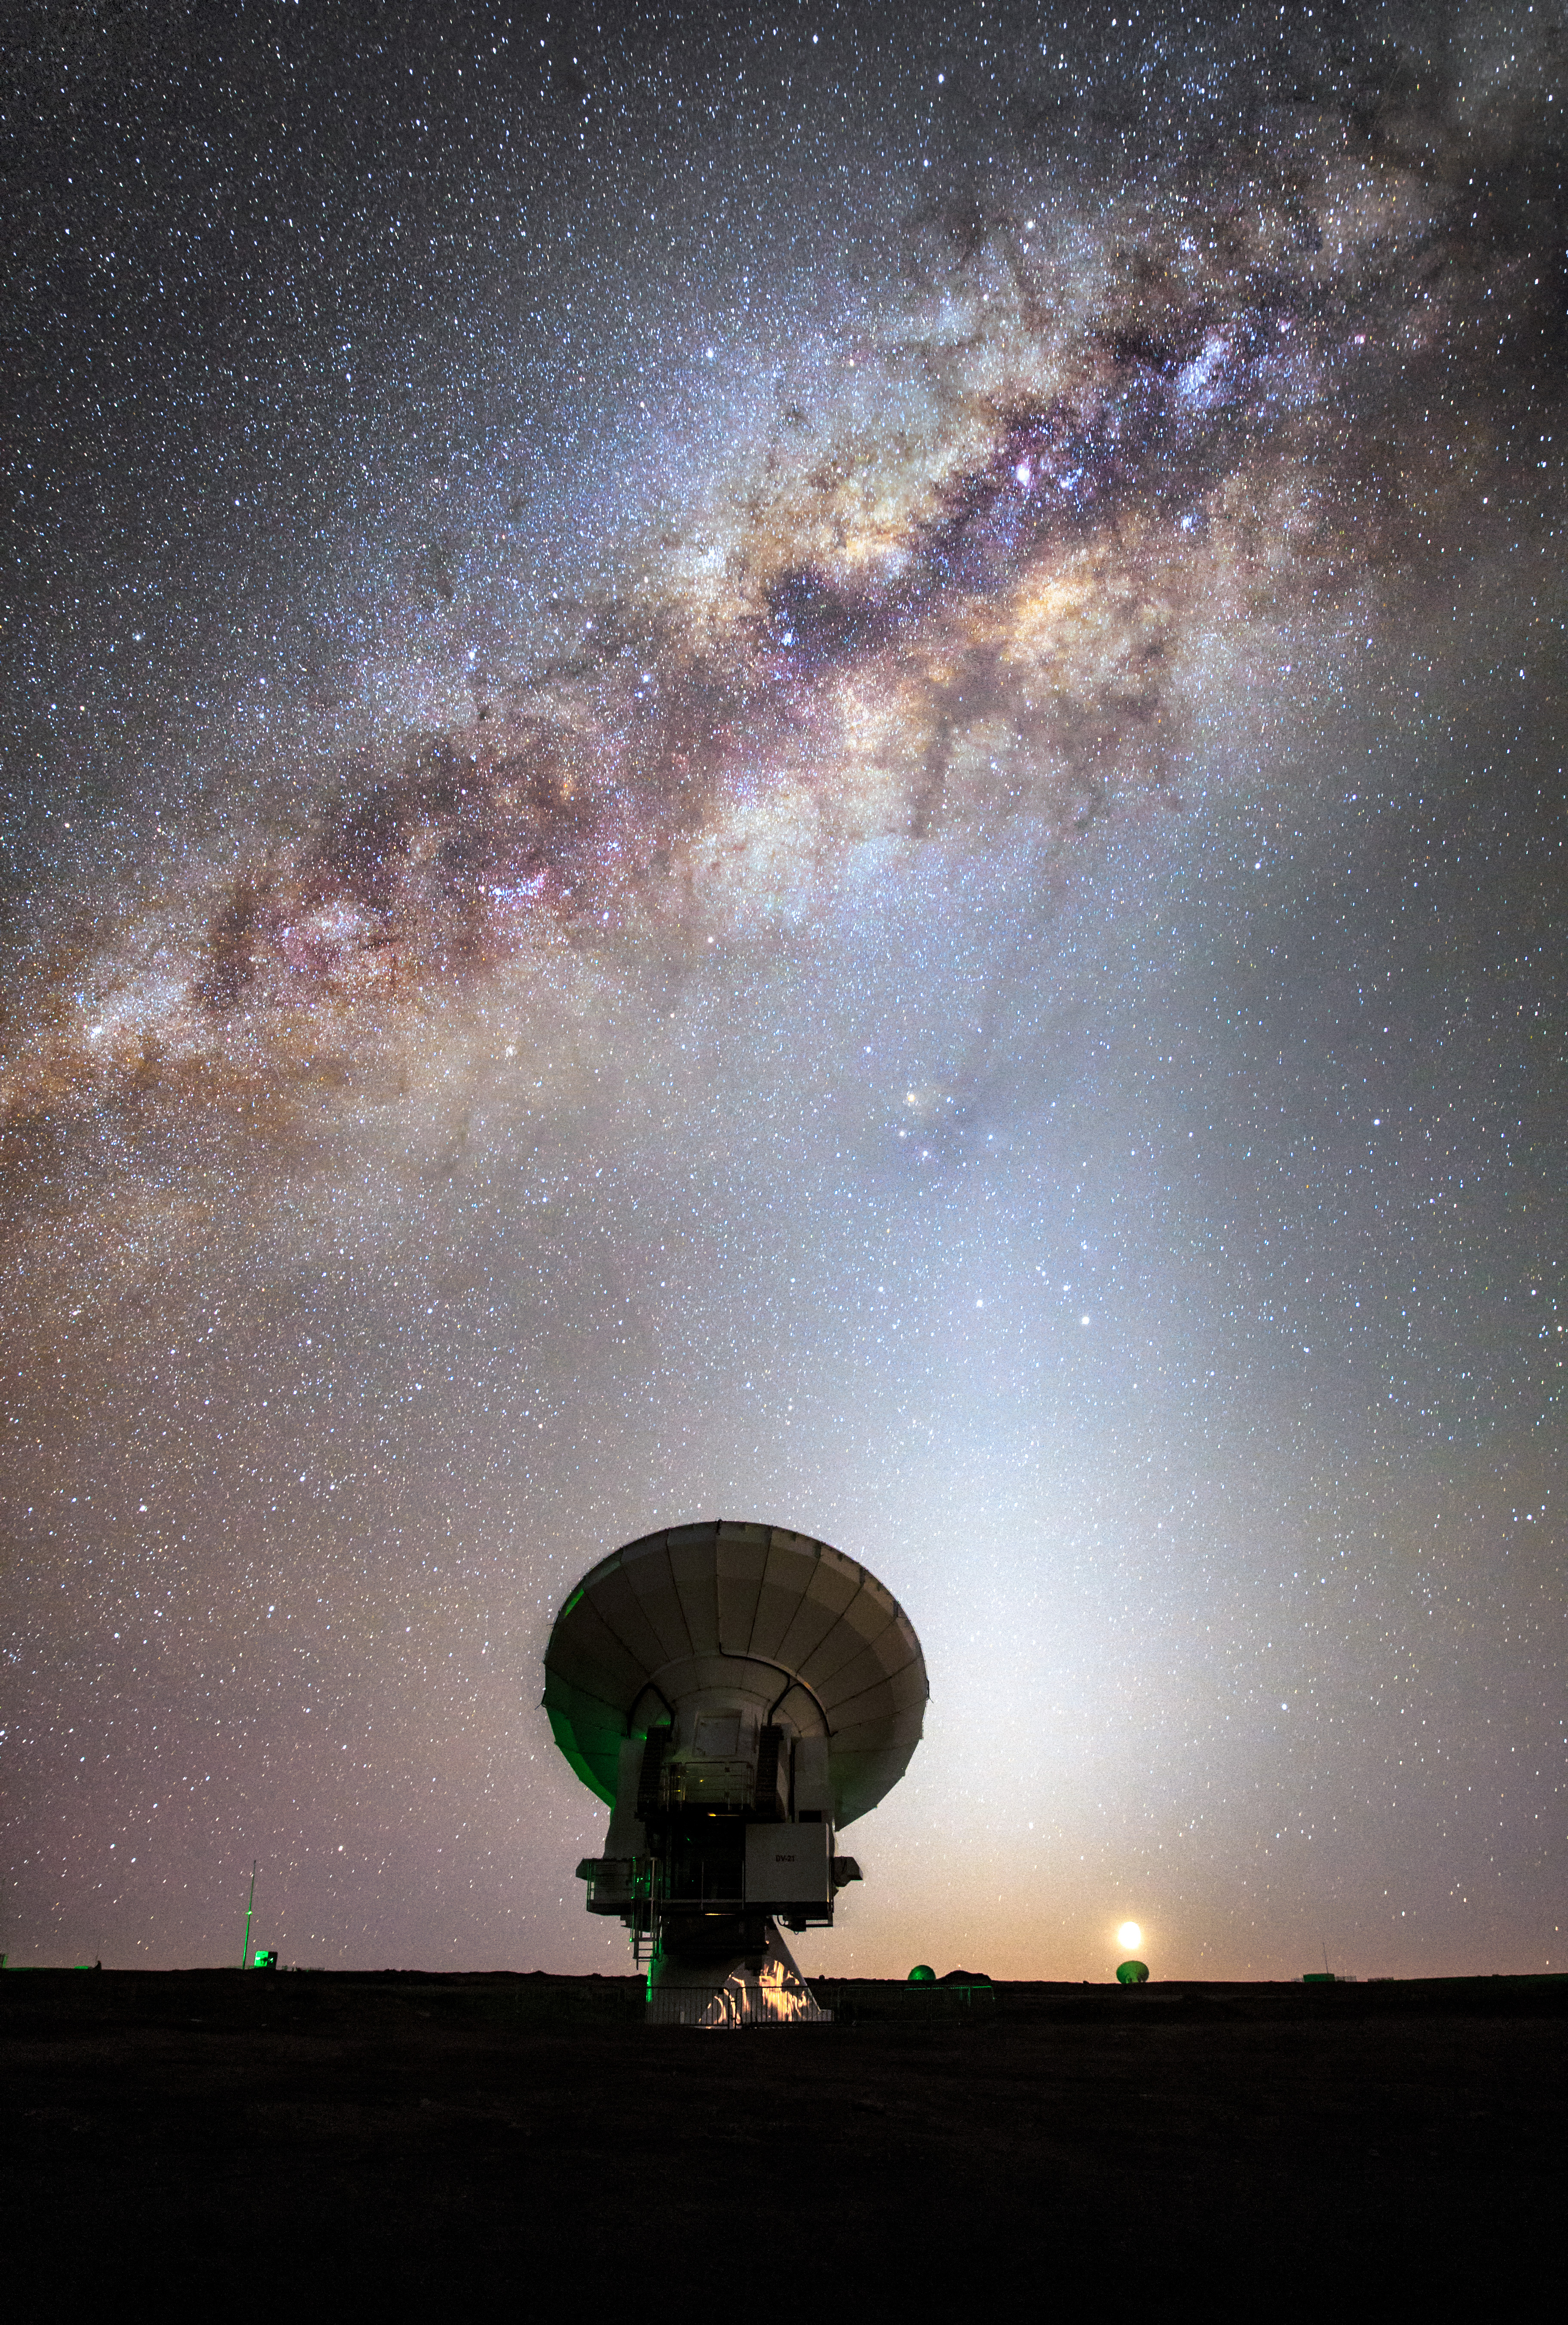

One of the 66 dishes

One of the 66 dishes that make up ALMA is dwarfed in every respect by the majesty of the Milky Way snaking across the skies above the Atacama Desert in northern Chile.

Credit: M. Claro (ESO)